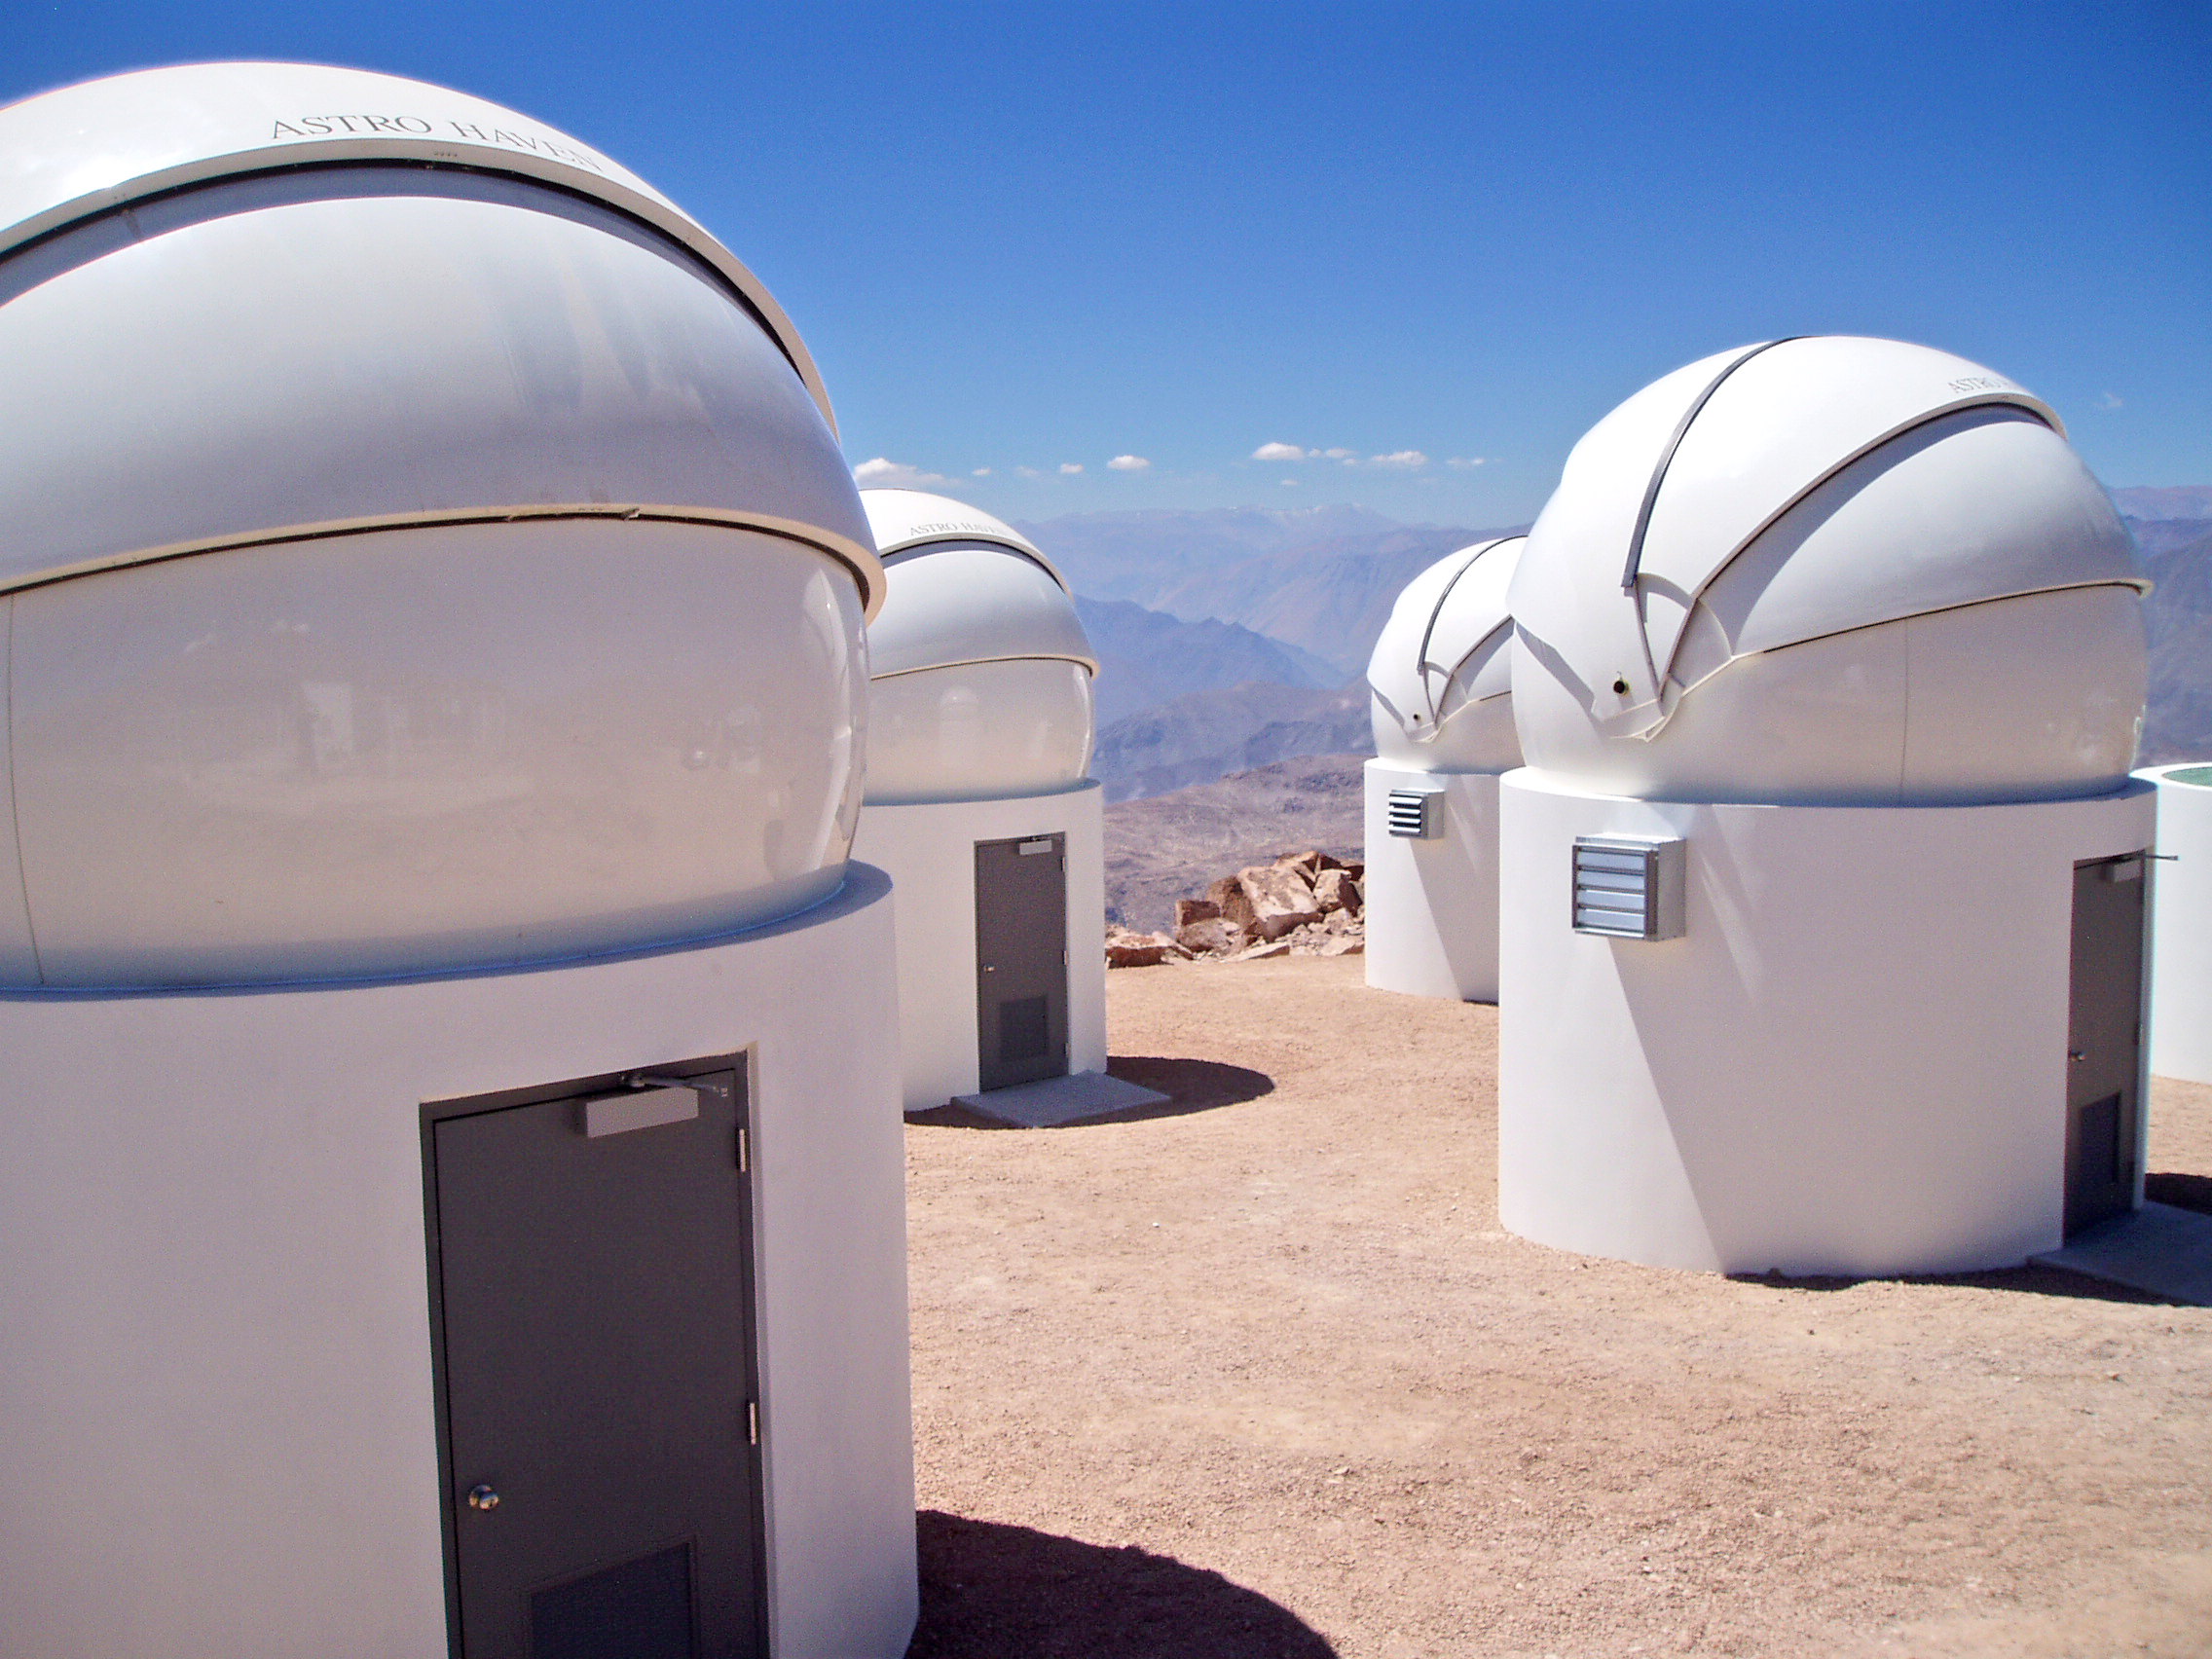

Cerro Tololo Inter-American Observatory

Four of the six PROMPT enclosures have already received 12-foot diameter clamshell domes built by Astro Haven. The remaining two enclosures will receive domes in September 2005. Live images of PROMPT can be viewed at www.physics.unc.edu/~evans/promptcam/promptcam.html.

Credit: CTIO/NOIRLab/NSF/AURA/P. Marenfeld